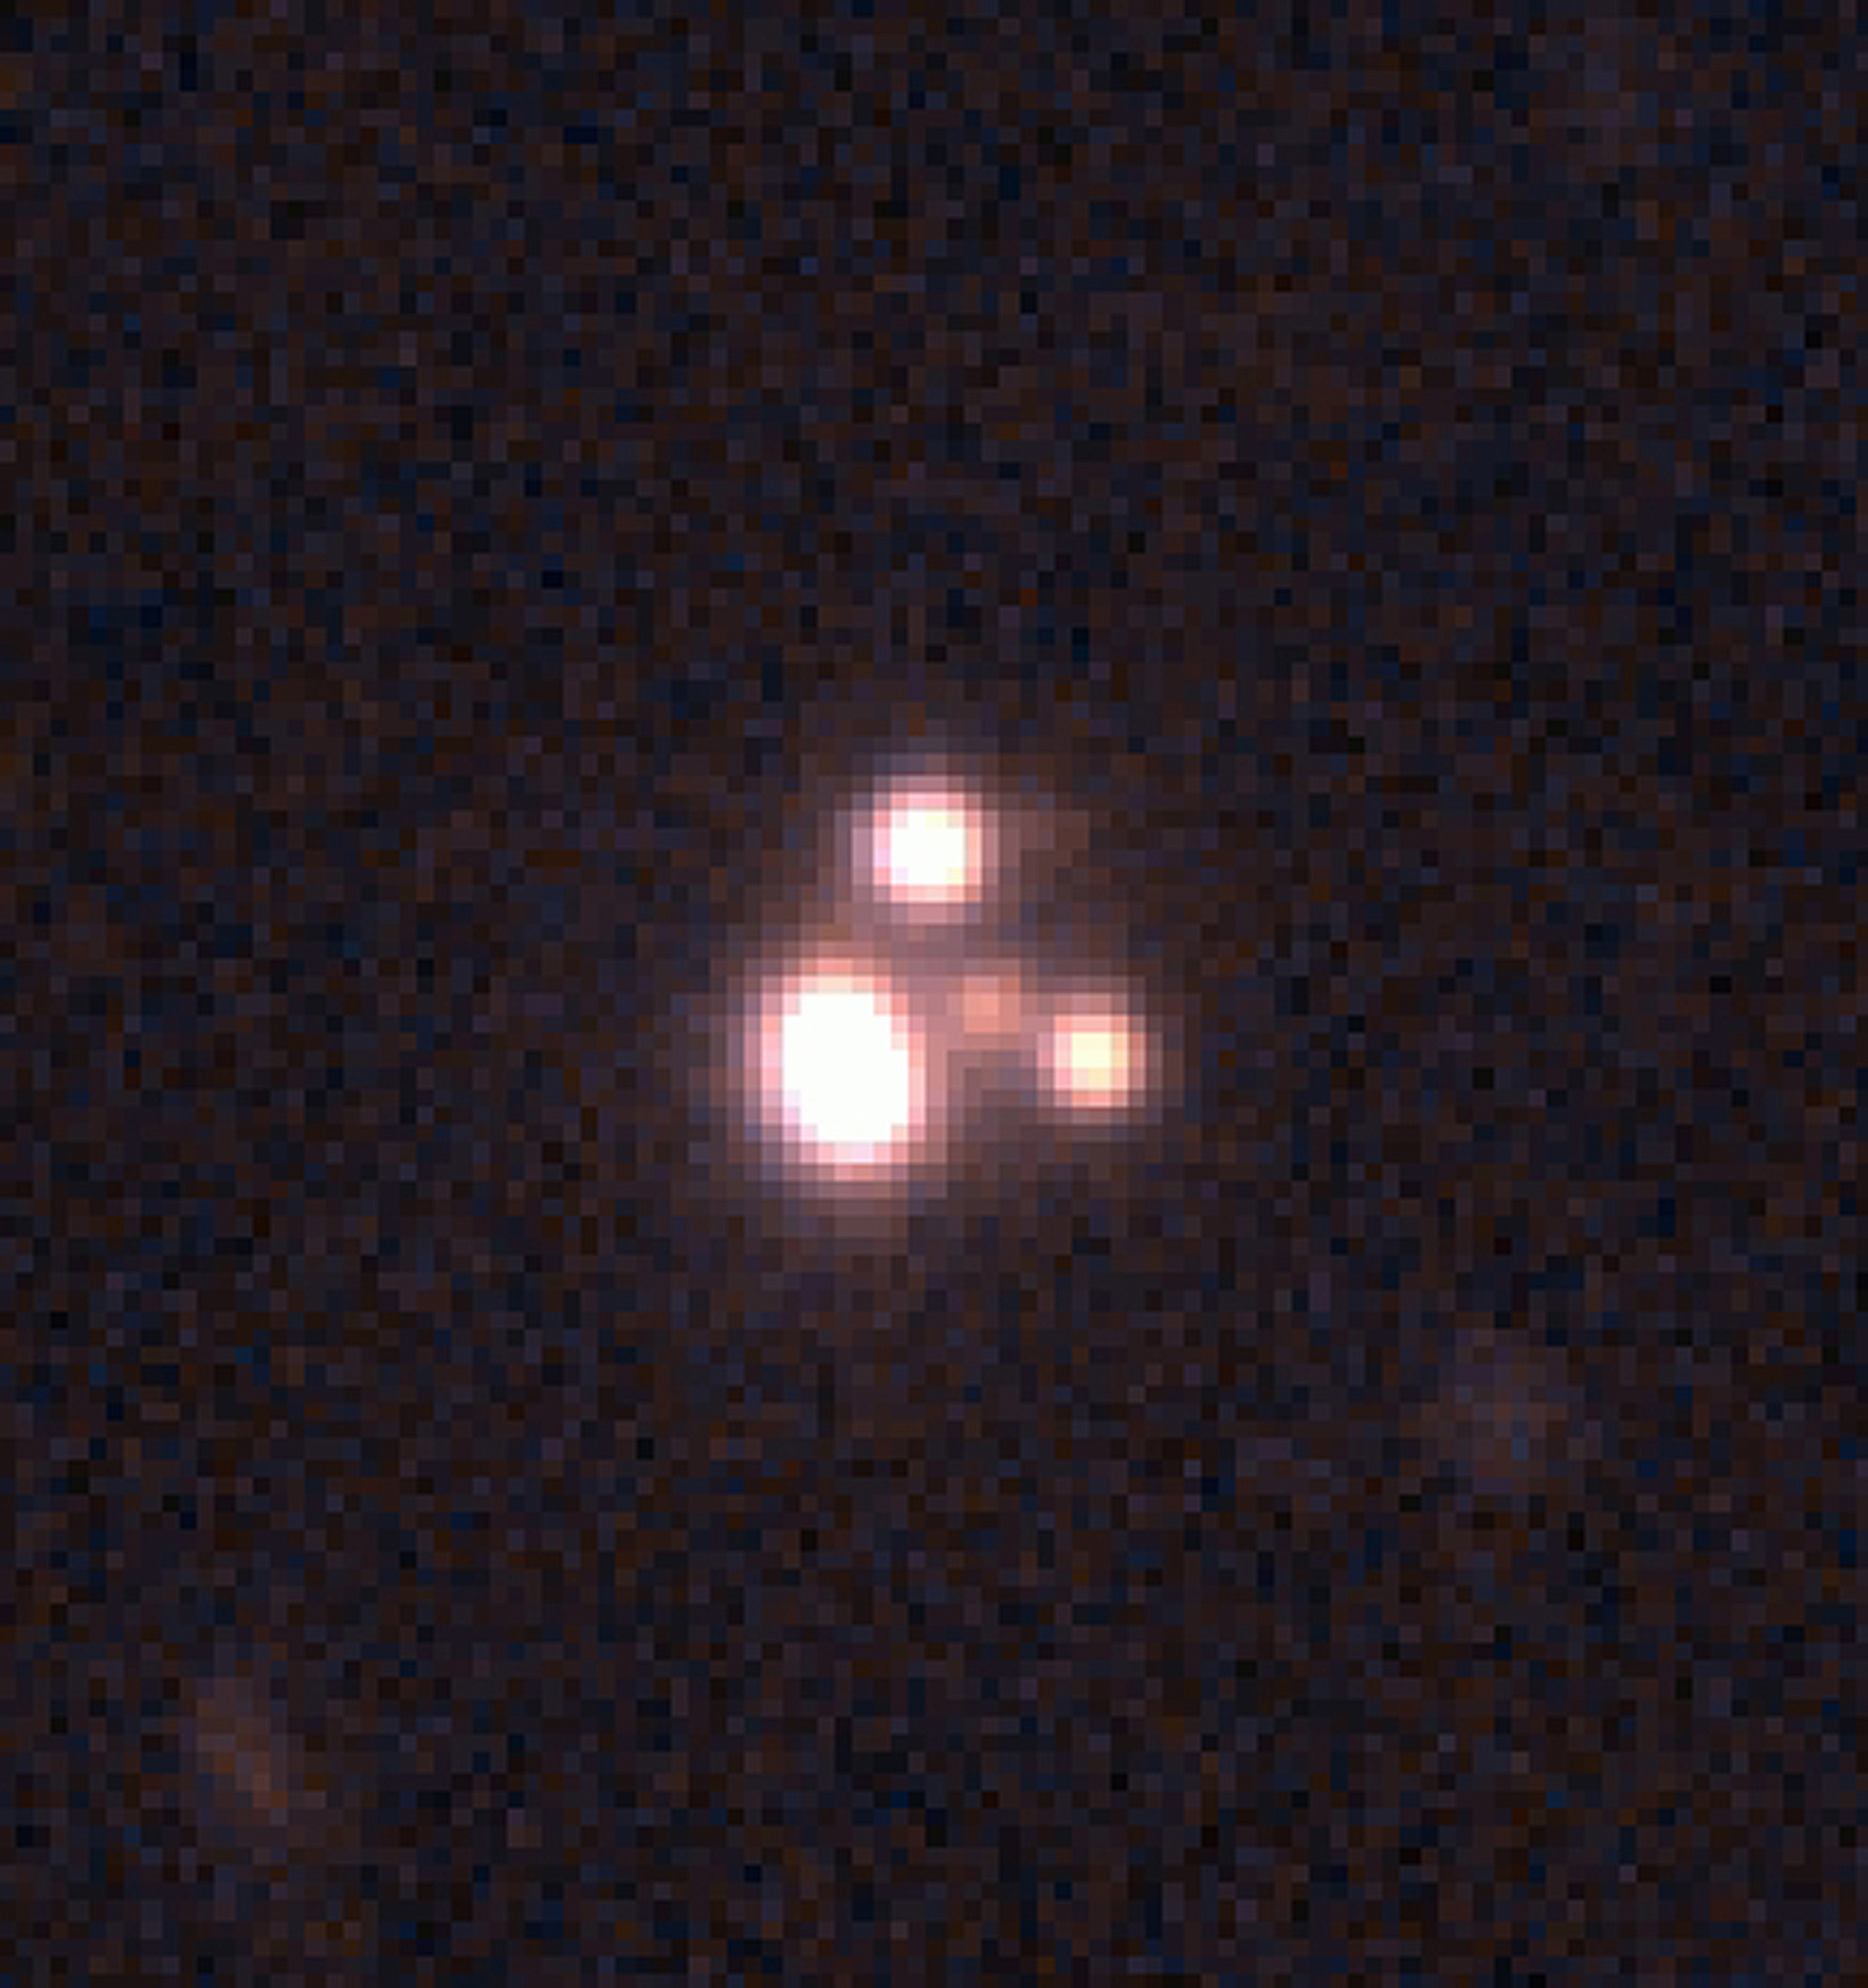

Lensed quasar MG0414+0534

The image is an infrared colour composite of the quadruply lensed quasar system MG0414+0534 made by combining 20 min ISAAC J (1.25µm) and Ks (2.16µm) exposures. This complex of images is only about 2 arcsec across. At the centre is the red galaxy at redshift z = 0.96 which is responsible for the four (of which two are not completely resolved) gravitationally lensed images of a z = 2.64 quasar plus a faint arc.

Credit: ESO